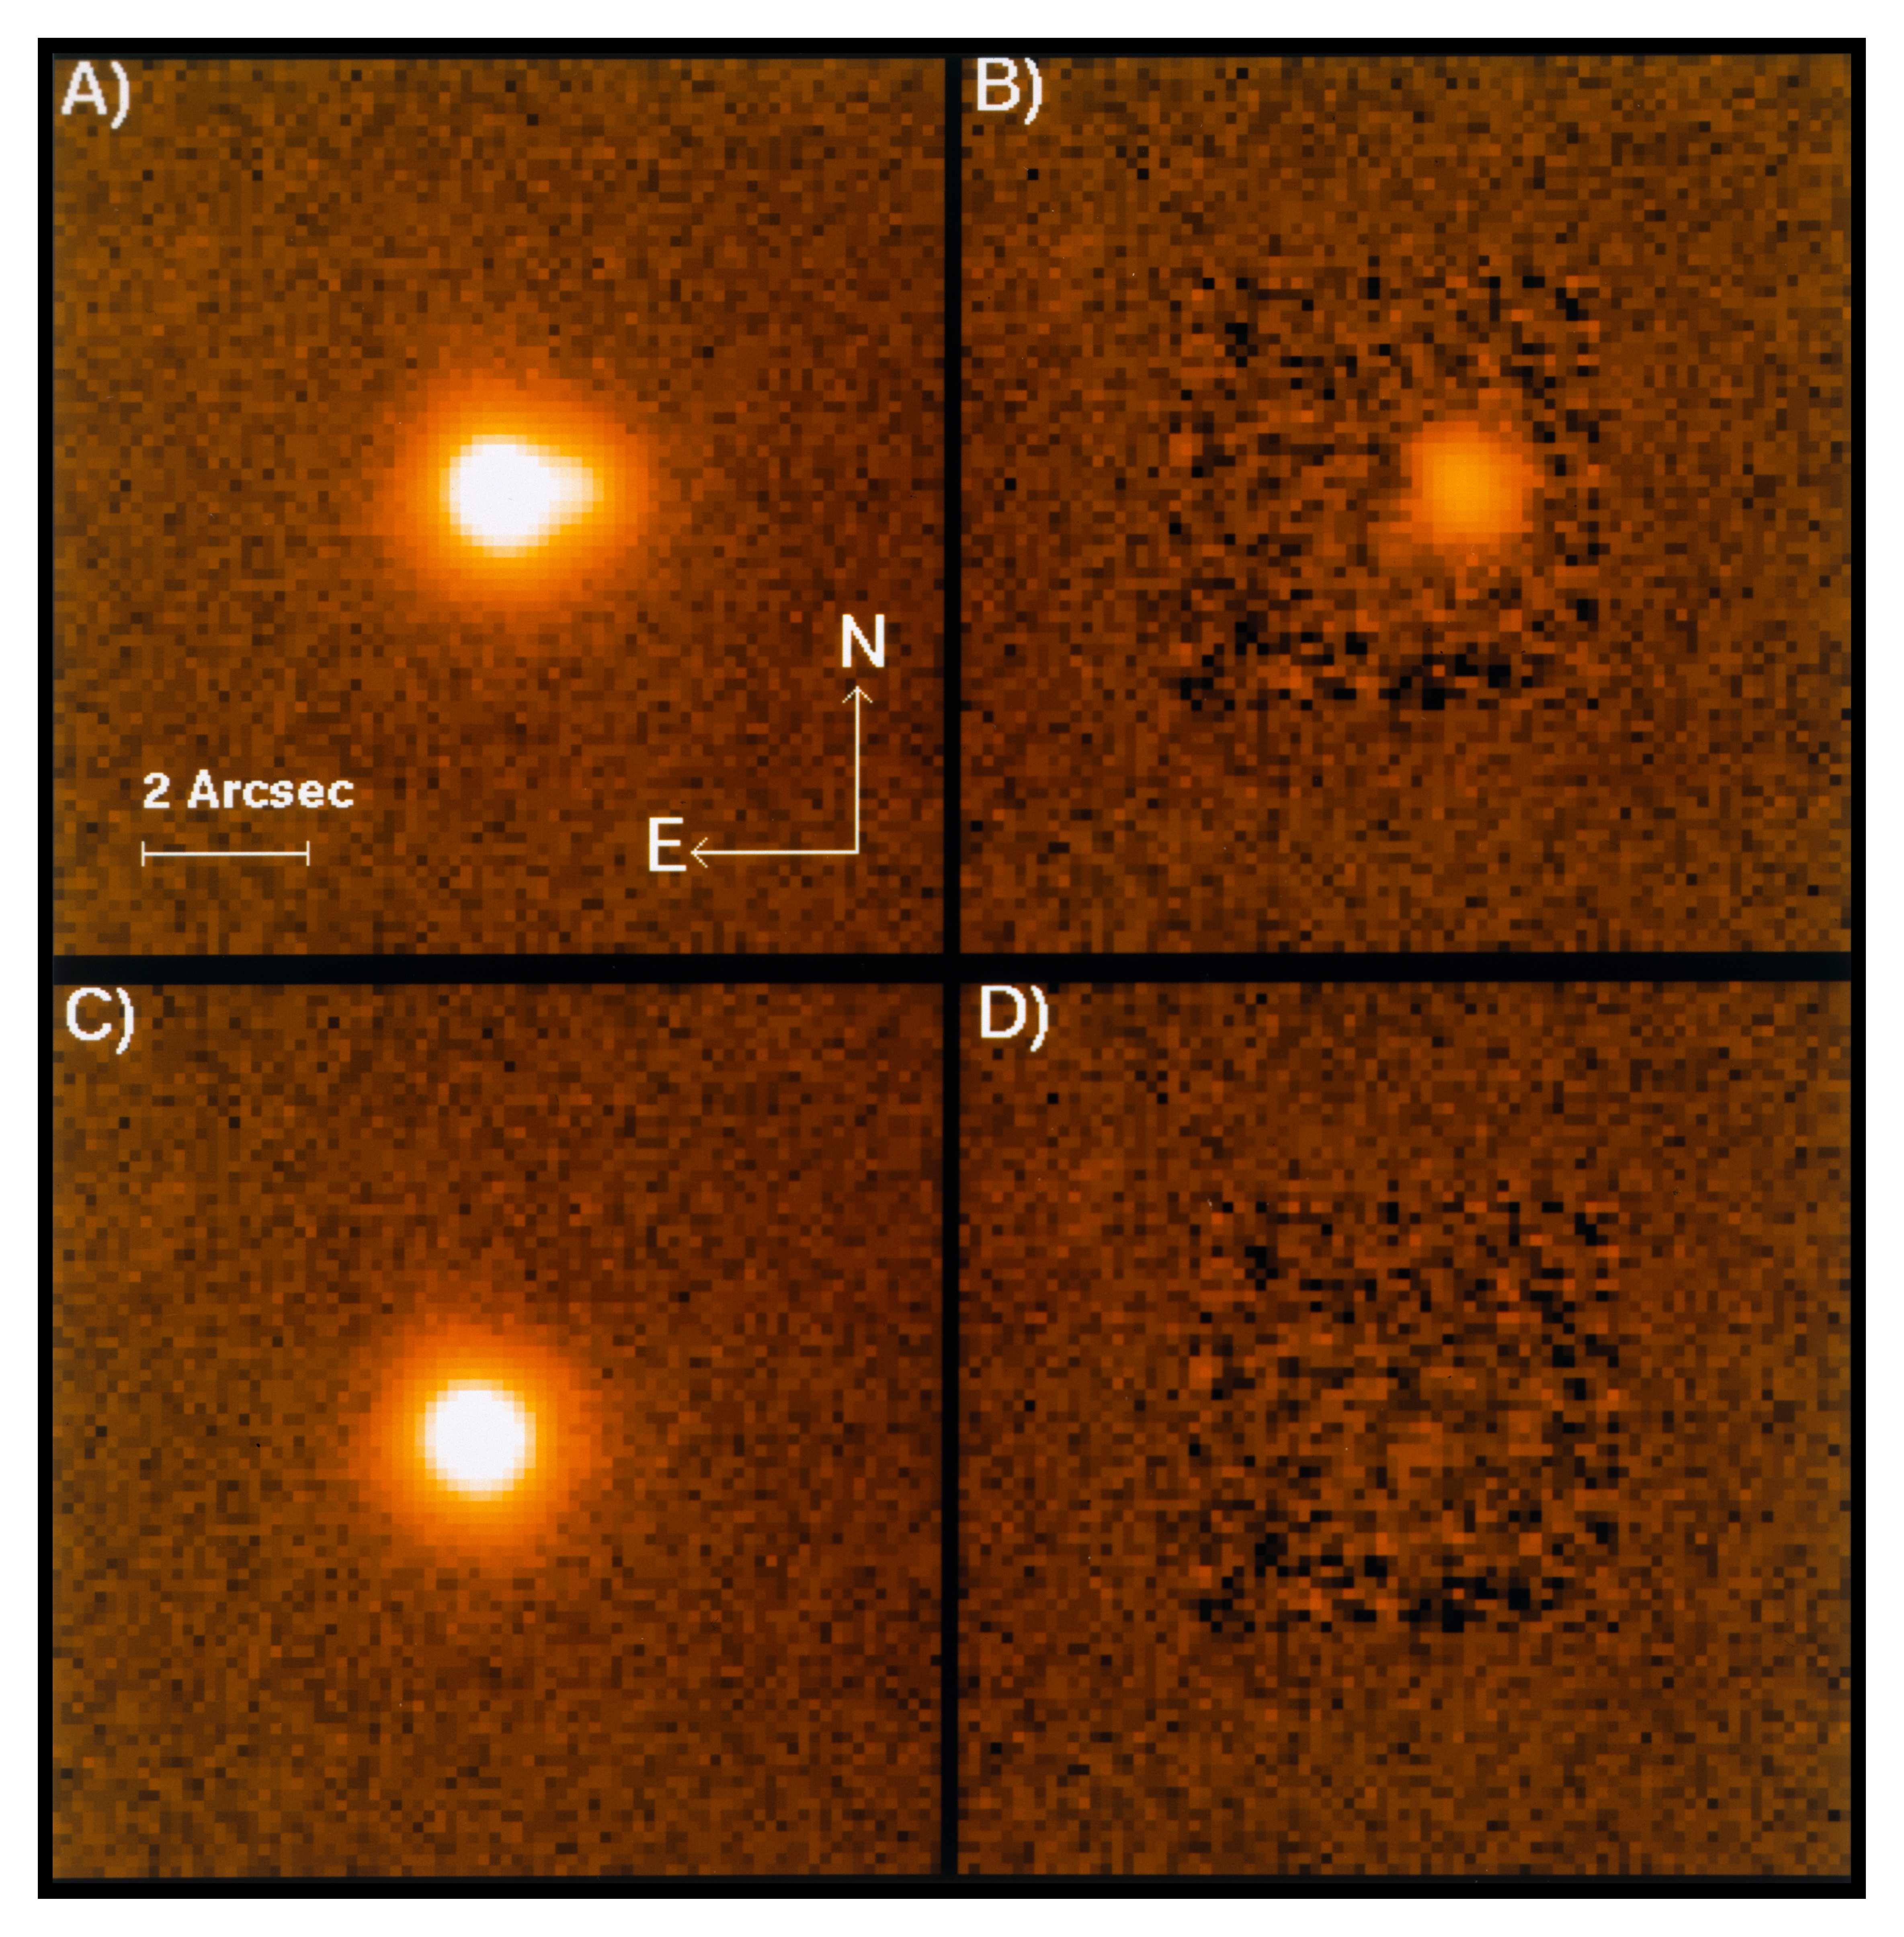

High luminosity quasar J03.13

The photo shows the quasar known under the name J03.13. It is the seventh extragalactic gravitational lens candidate to be discovered at the European Southern Observatory (ESO, La Silla). Its visual magnitude is 17.2 and the redshift is 2.545, corresponding to a distance of about 10 billion light-years. At the upper left (A) is the directly observed image of J03.13, as seen on a CCD frame with 3 min exposure and taken in red light (R-filter) with the SUSI direct camera attached to the ESO New Technology Telescope (NTT) in February 1994.

It clearly reveals the elongated shape, caused by the superposition of two images very near each other. In (B), the stronger of the two has been subtracted with an advanced image processing algorithm, based on the scaling of stellar profiles elsewhere in the frame. In (C), the fainter component has been removed, and in (D) the subtraction of both leaves no residual, indicating that there are no further detectable components of the quasar image. The intensity ratio between the two images is 1:7.

Credit: ESO